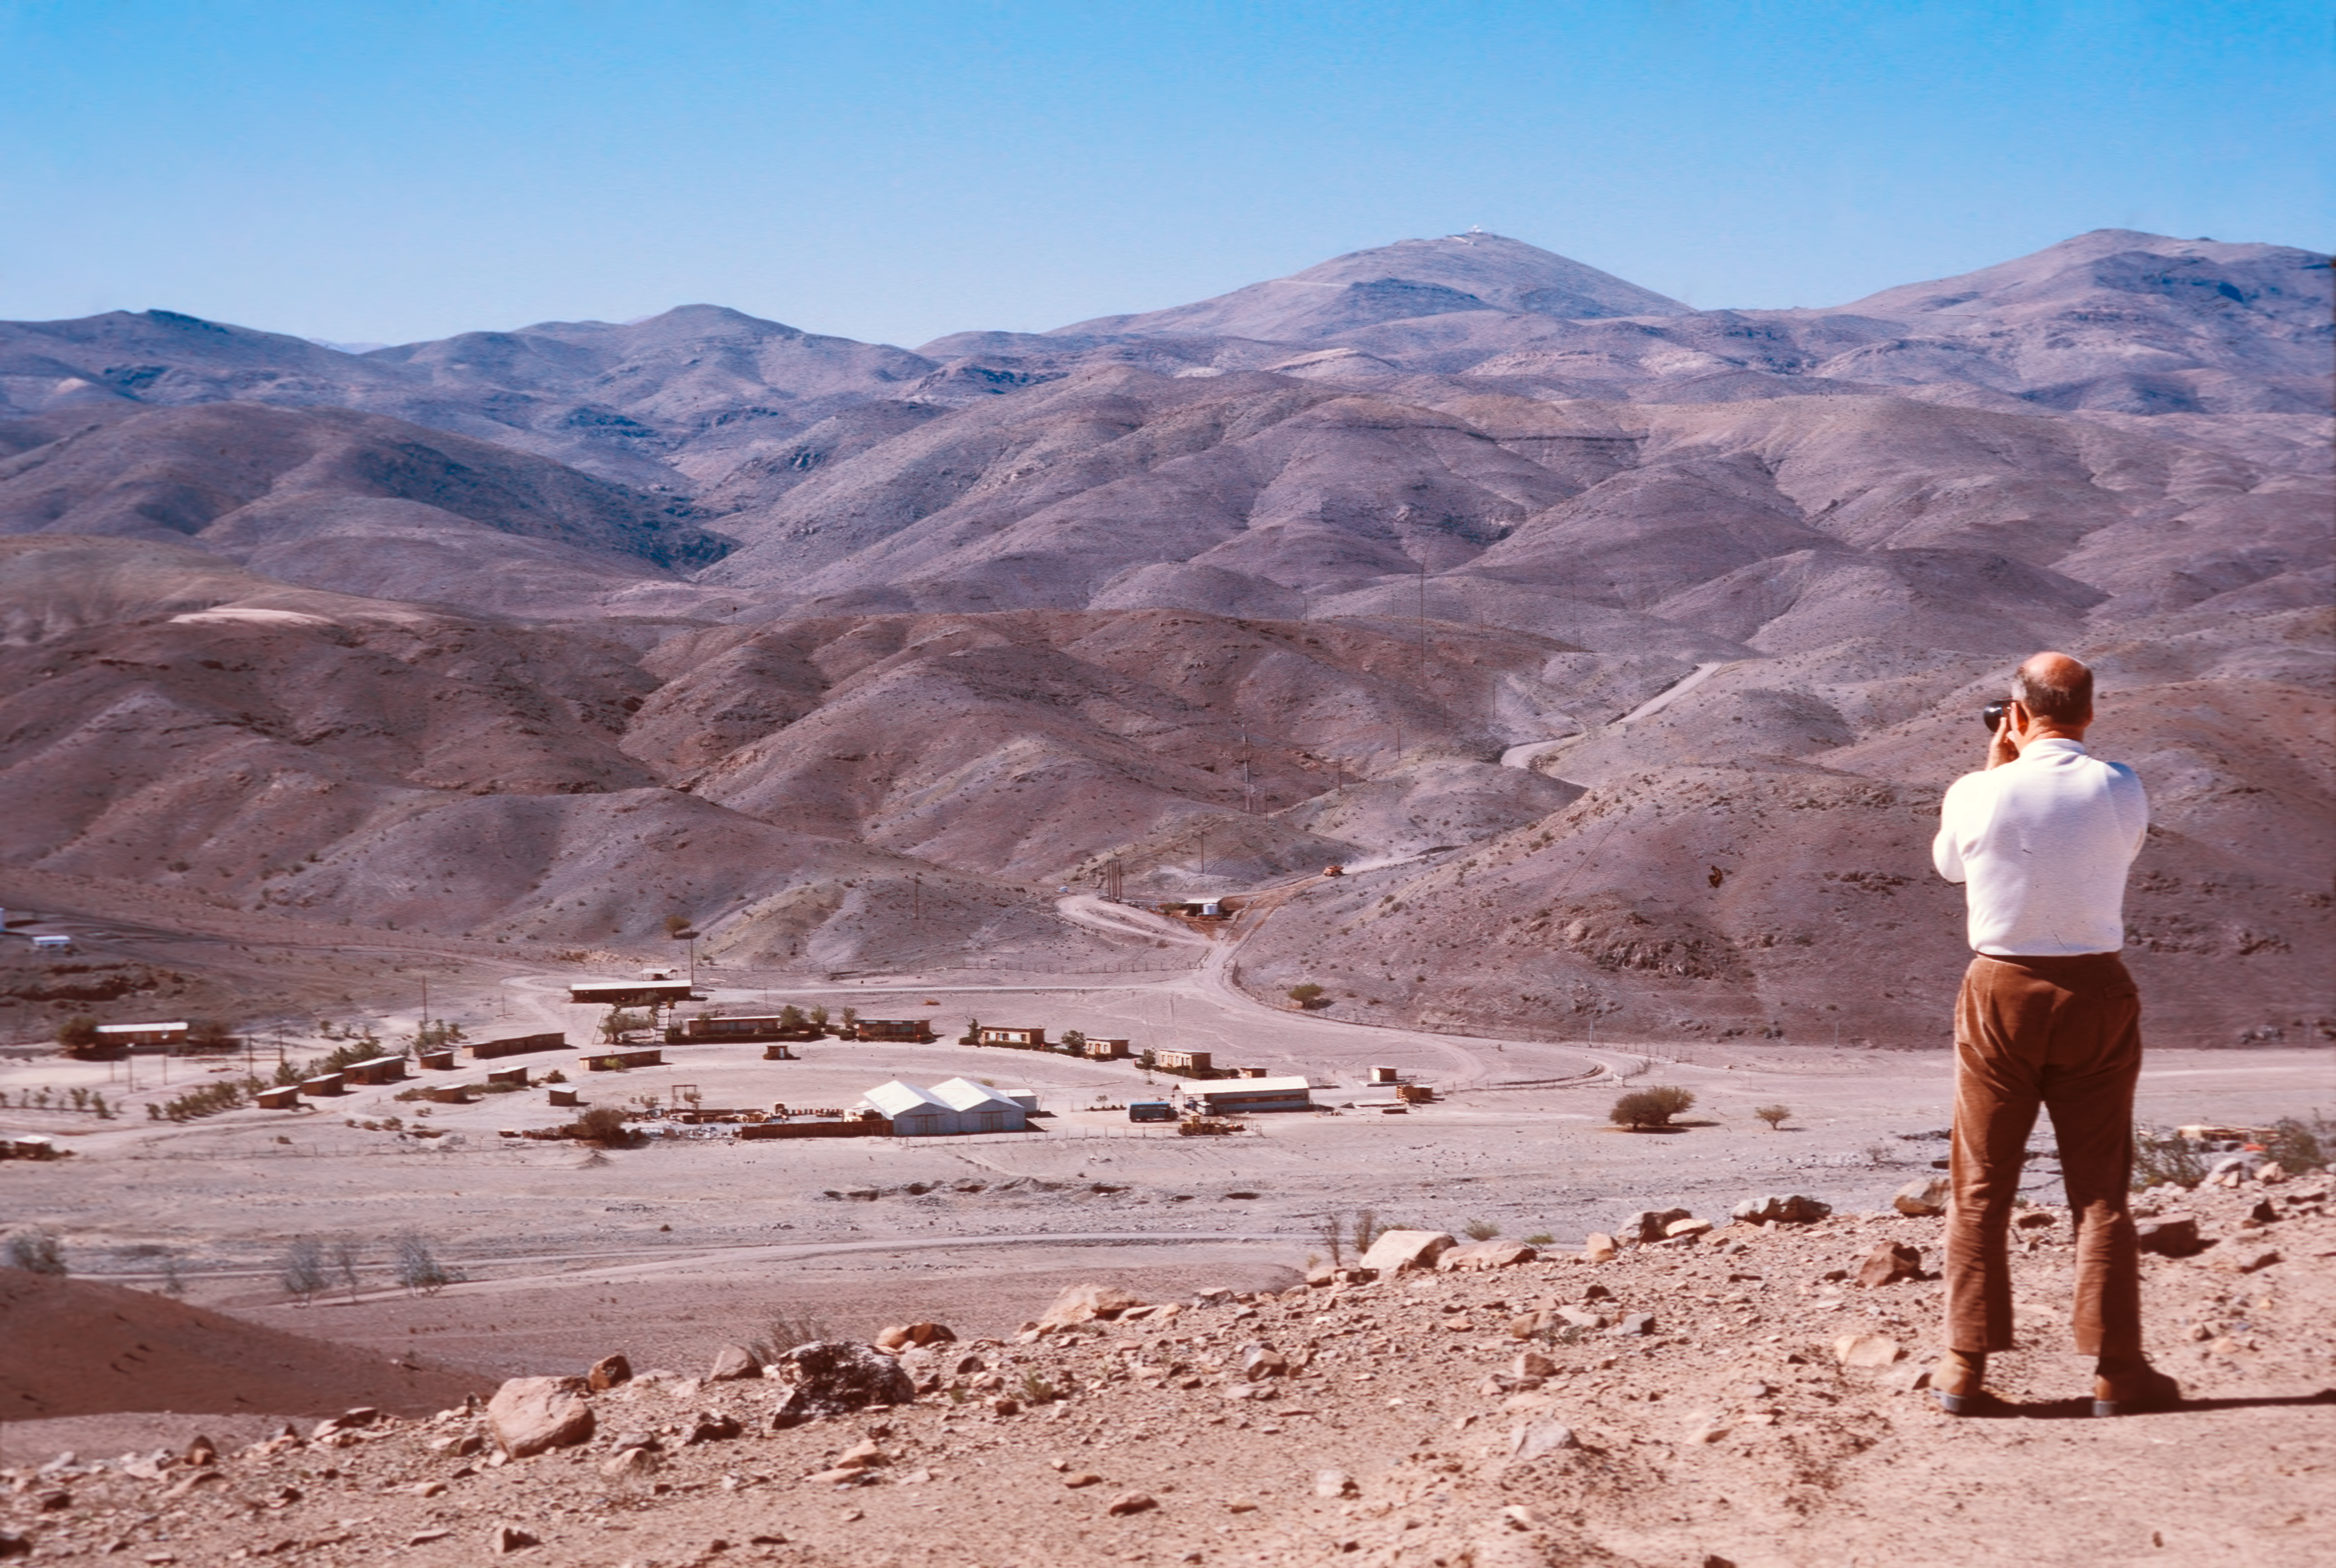

The Pelicano Camp

Looking over to the Pelicano Camp, the entrance to La Silla, circa 1974.

Credit: ESO